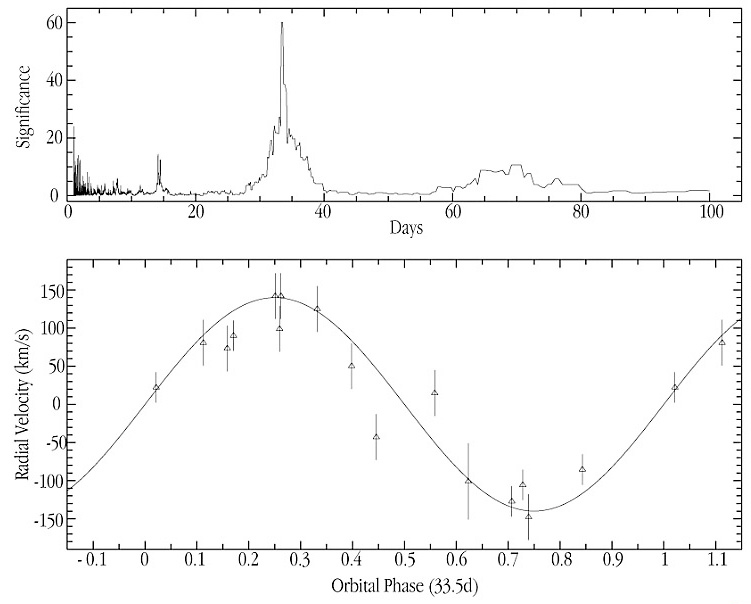

The velocity curve of star from GRS 1915+105 binary system

The image displays the velocity of the donor star, as determined from the Doppler shifts of the carbon monoxide lines (ESO Press Photo eso0135). It shows velocities from sixteen observations taken with VLT ANTU/ISAAC between April and September 2000. A periodogram analysis (upper panel) determines the period as 33.5 days and an orbit with this period represents the best fit to the data (lower panel). The orbital velocity of the binary star moving around the black hole is about 140 km/s.

Credit: ESO